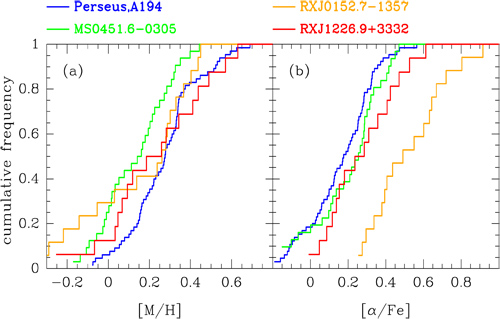

Distributions of metallicity and abundance ratios

Distributions of metallicity [M/H] and abundance ratios [α/Fe] for each of the clusters derived from the line indices. Under the assumption of passive evolution there should not be any significant differences from cluster to cluster. Instead we find that MS0451.6-0305 has [M/H] about 0.2 dex below that of the other clusters, while RXJ0152.7-1237 has [α/Fe] about 0.3 dex above that of the other clusters.

Credit: NOIRLab/Gemini Observatory/AURA